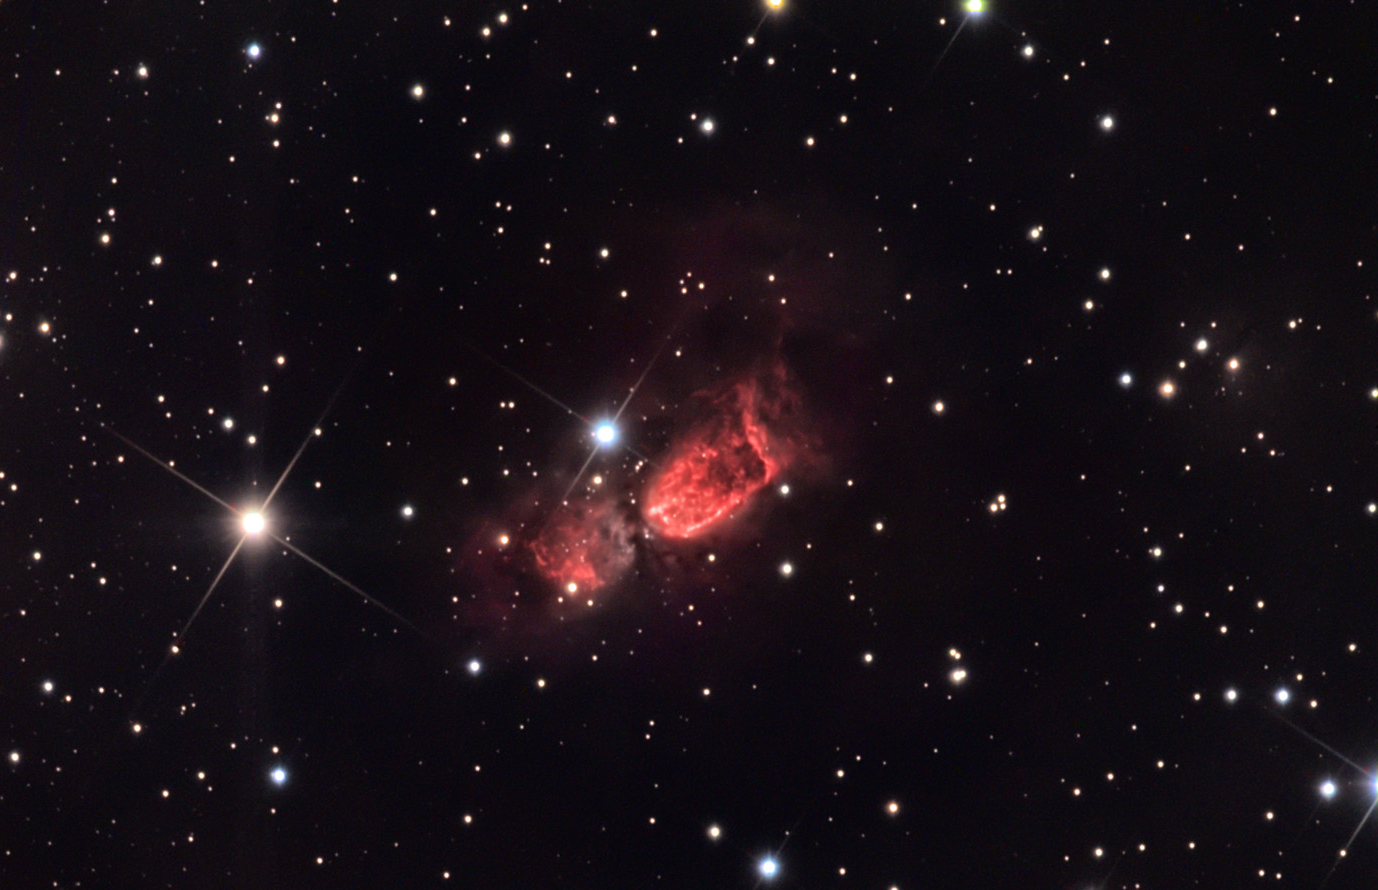

SH 106: Bipolar Star-forming Region

Sharpless 106 (SH106) is a distant star-forming region around 2000 light years away. This stellar nursery is only three light years across but contains many hundreds of stars that have just begun life. Many of the new stars have fierce stellar winds that blow this gas outward at speeds in excess of 200 kilometers per second. Thick clouds of gas and dust constrain this outflow in such a way that the winds blow freely along directions of less resistance- in this case in a bipolar way. Hi-resolution studies of this cloud in infrared wavelengths reveal the cluster of stars that are hidden from our view in this optical image. All of the activity taking place here began no more than 100,000 years ago. Eventually this small piece of sky towards Cygnus will add one more star cluster to the myriad already found in this direction.

This image was taken as part of Advanced Observing Program (AOP) program at Kitt Peak Visitor Center during 2014.

Credit: KPNO/NOIRLab/NSF/AURA/Eric Africa/Adam Block